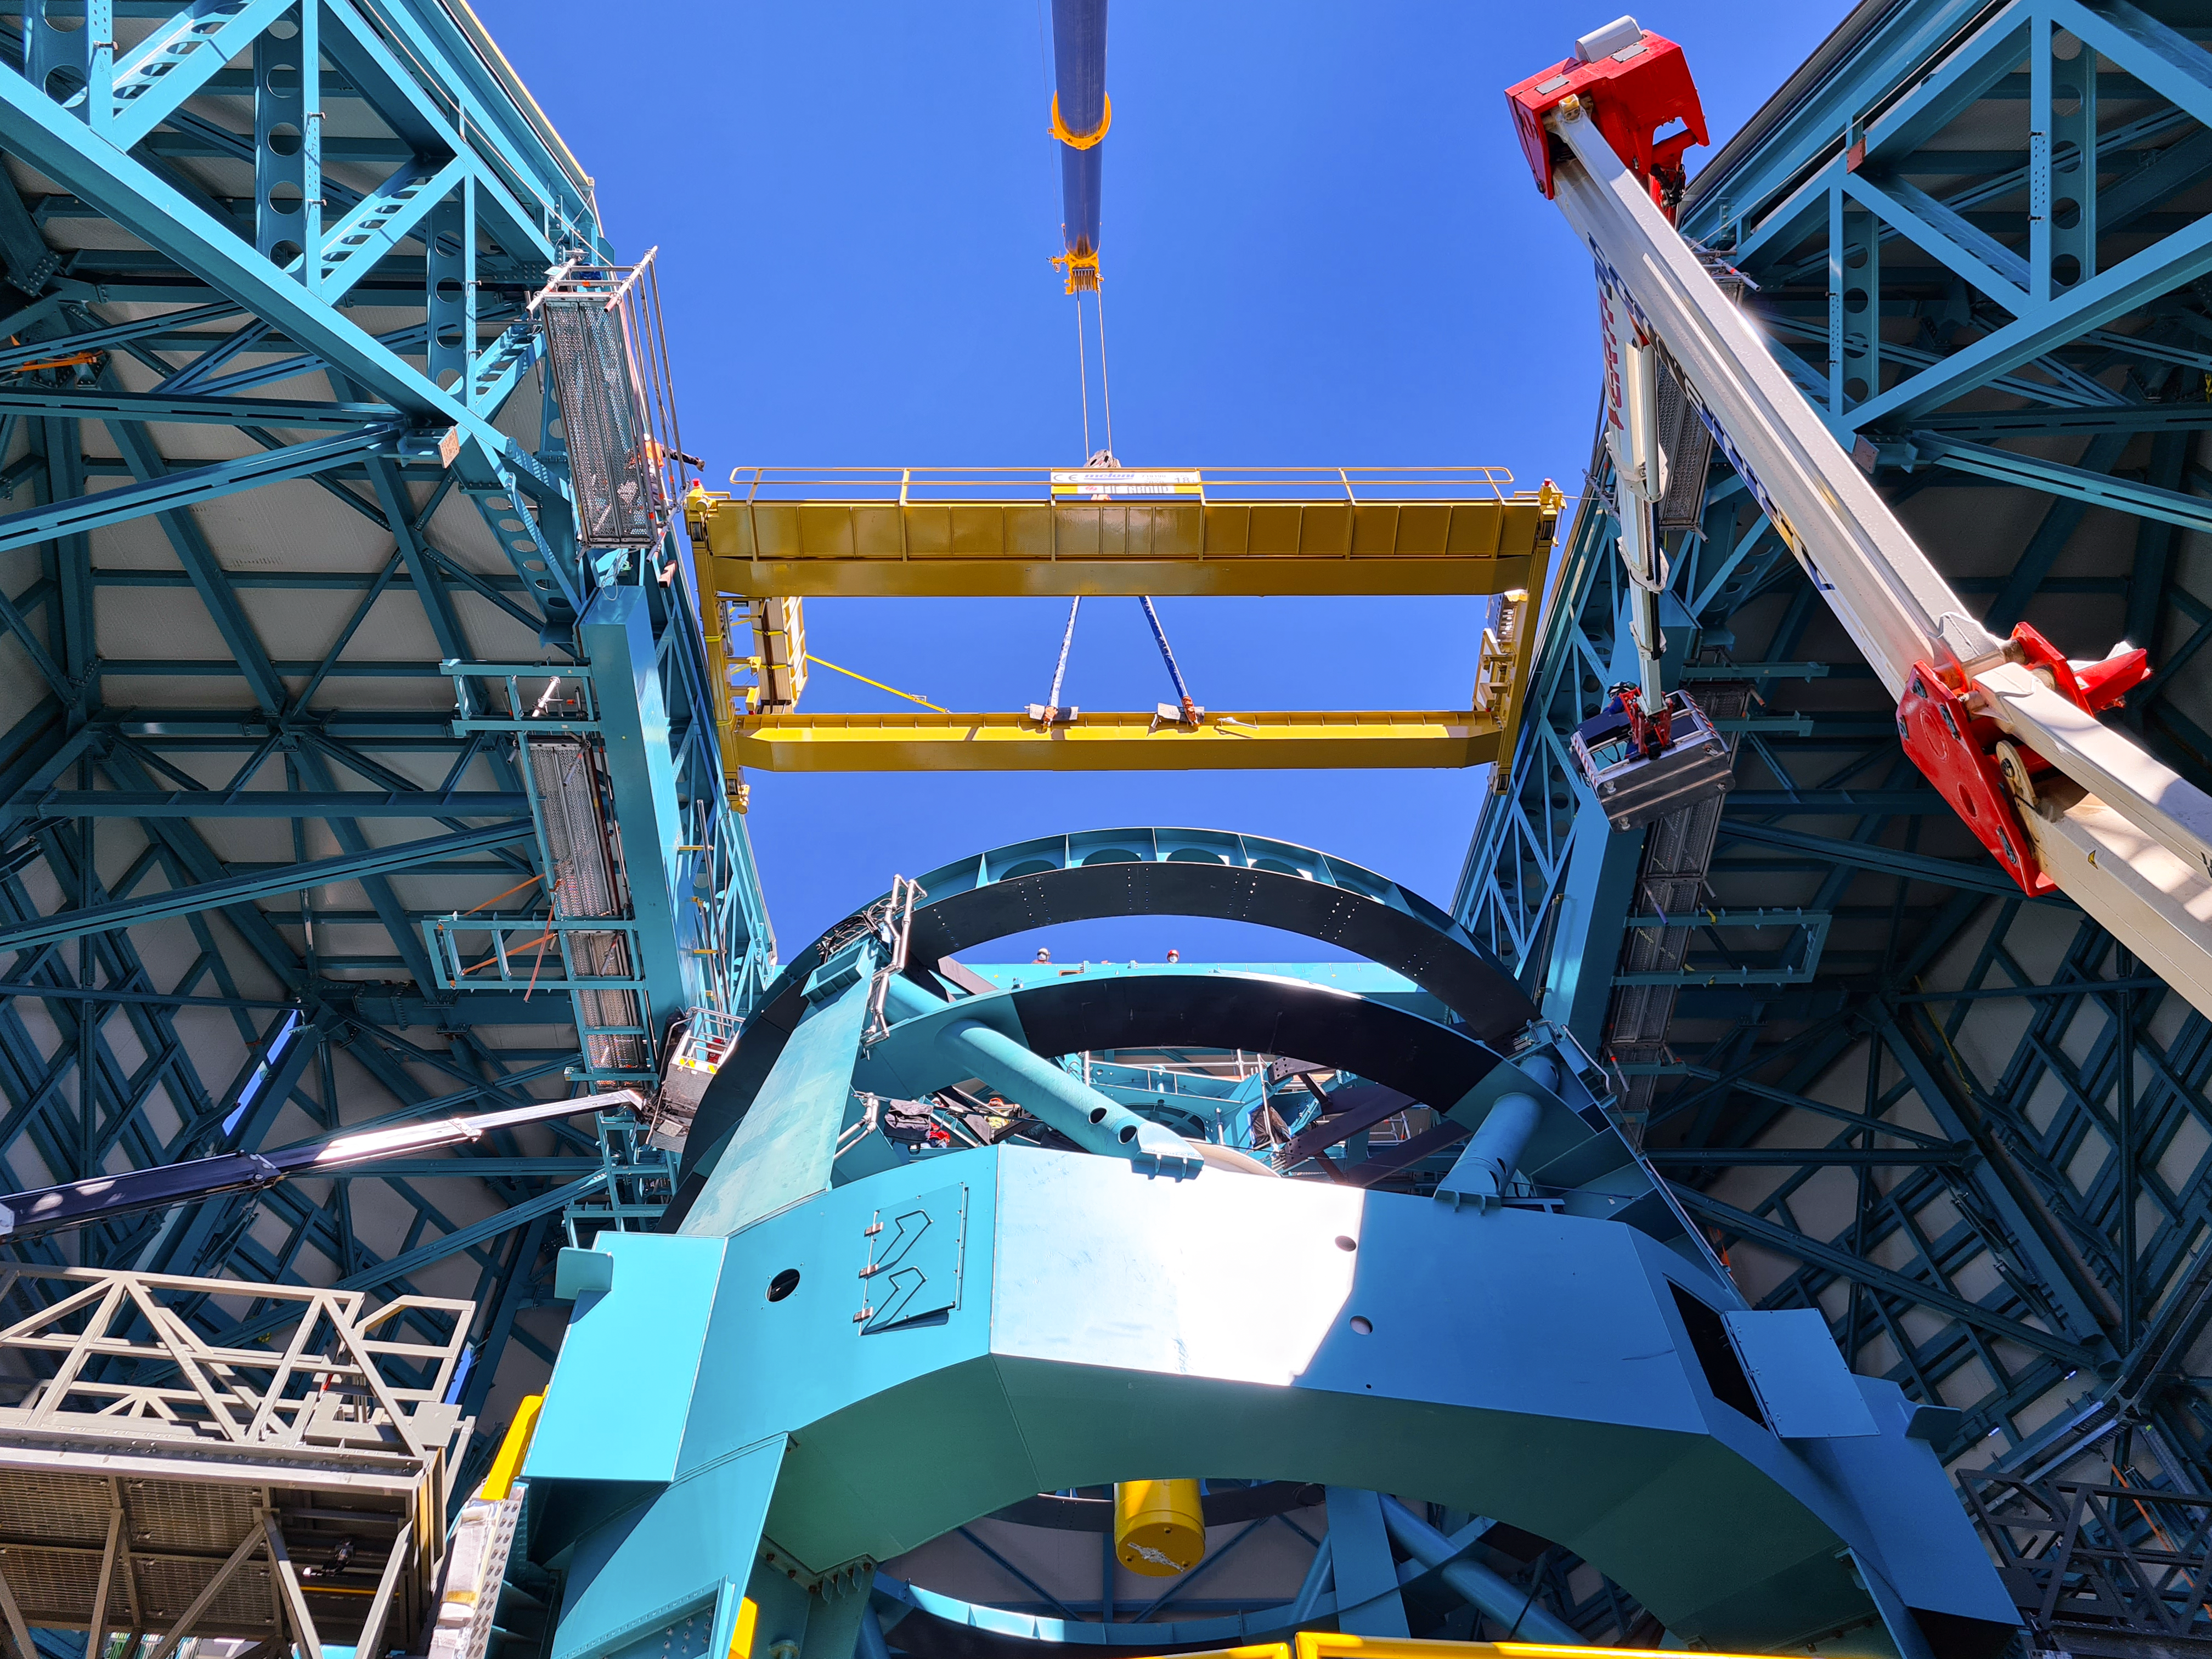

Vera C. Rubin Observatory

Installation of the bridge crane inside the Rubin Dome.

Credit: Rubin Obs/NSF/AURA